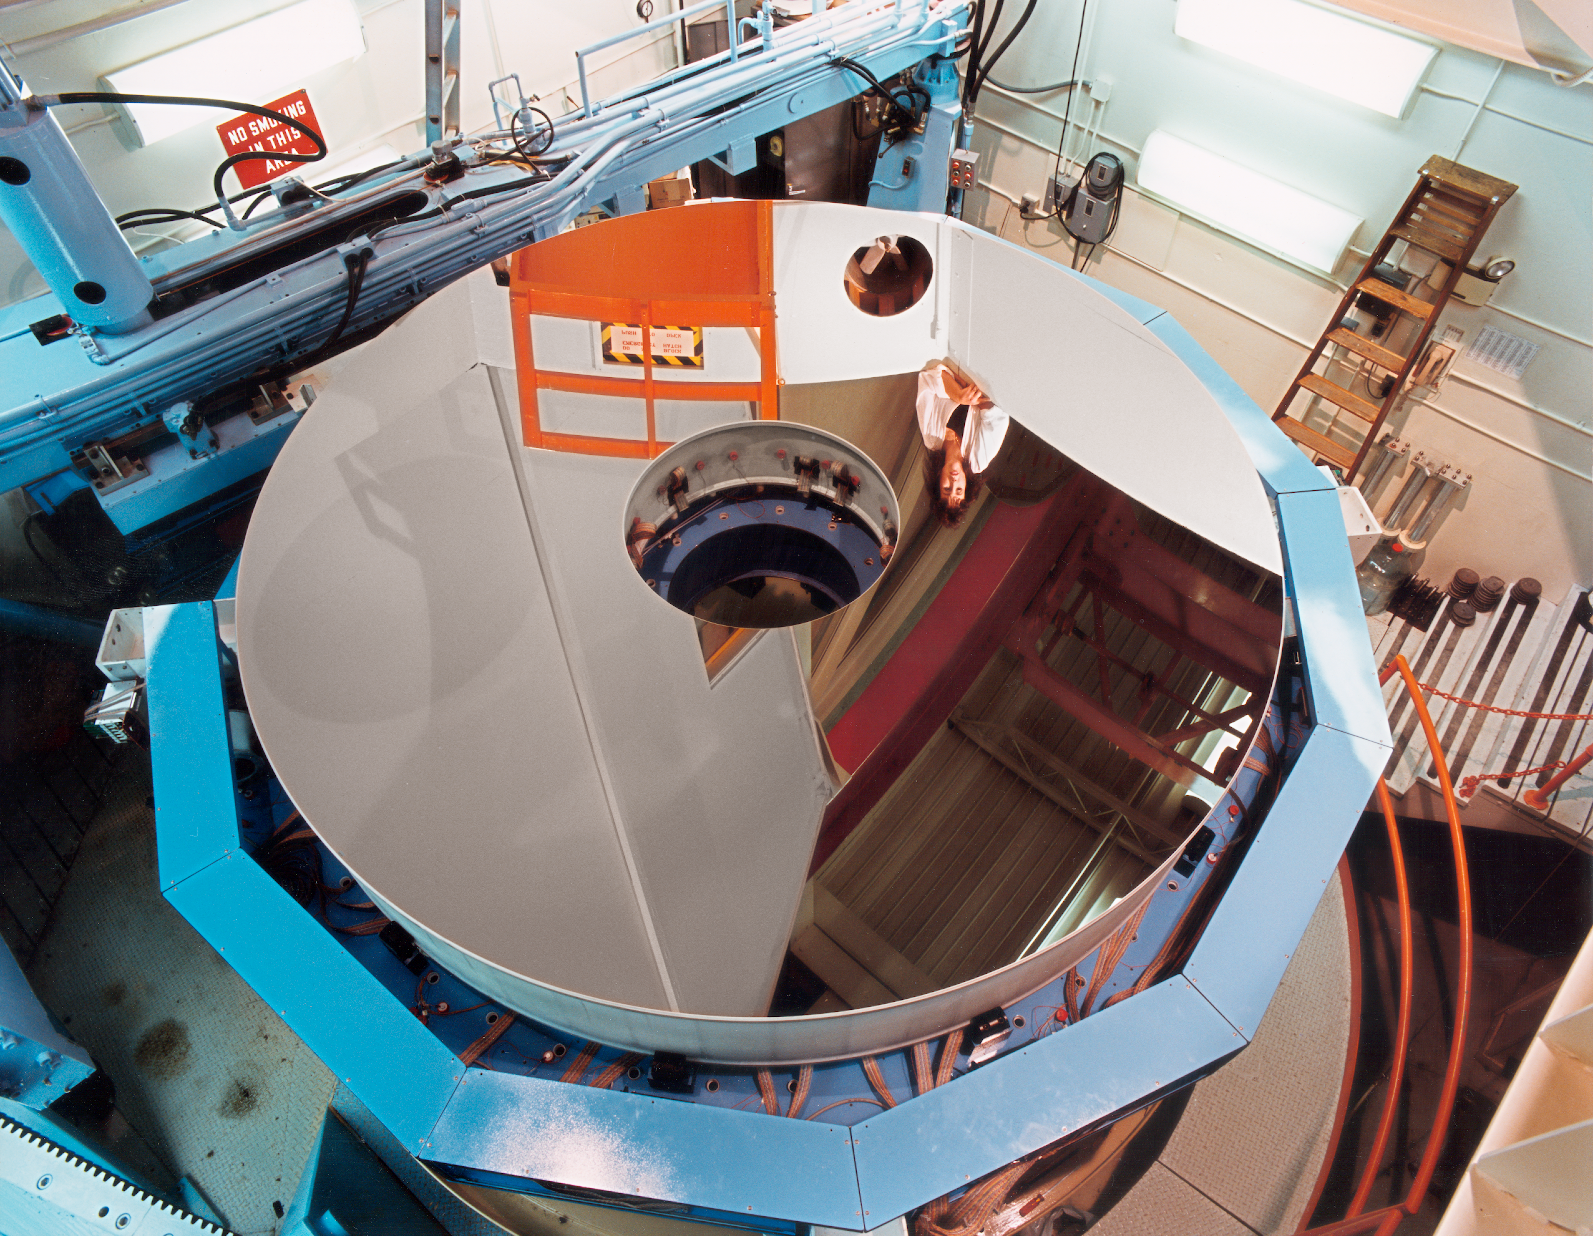

Checking the WIYN primary

The WIYN 3.5-meter primary mirror after aluminizing, with its mirror support cell, both resting on the NOAO optical shop grinding machine, being pensively, and reflectively, examined by Patricia Boyka from above.

Credit: NOIRLab/NSF/AURA